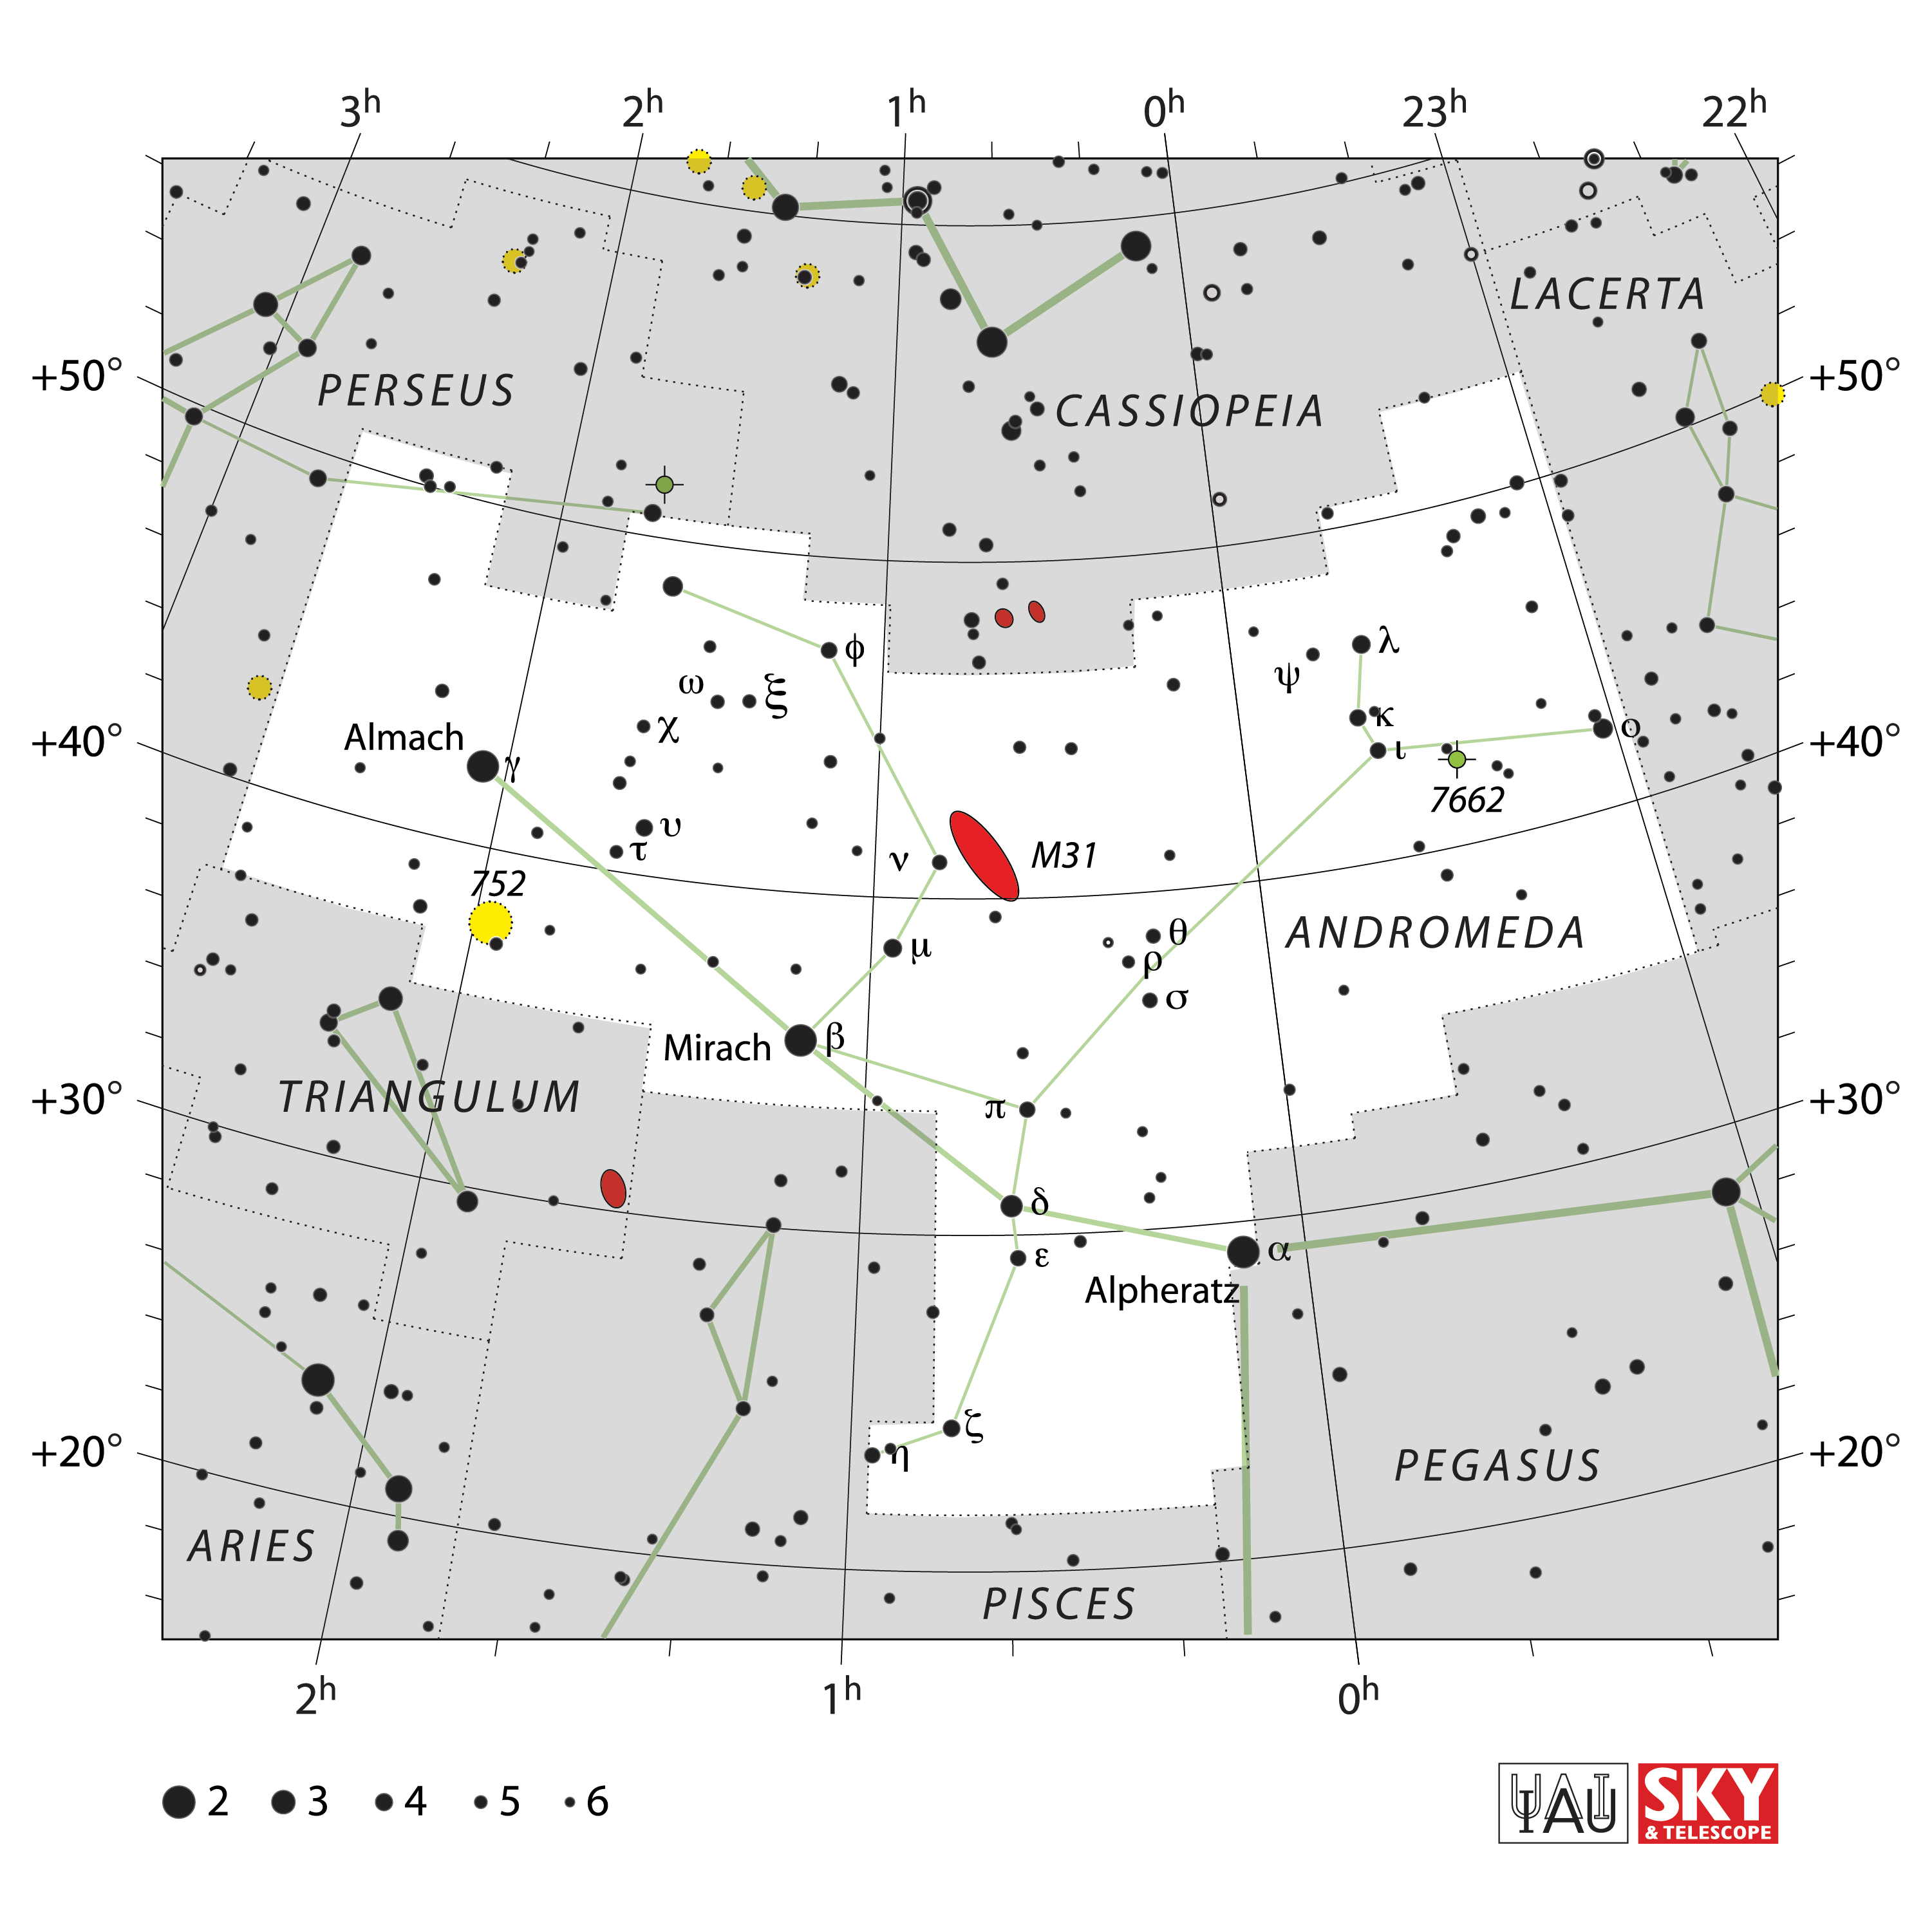

Andromeda

Credit: IAU and Sky & Telescope